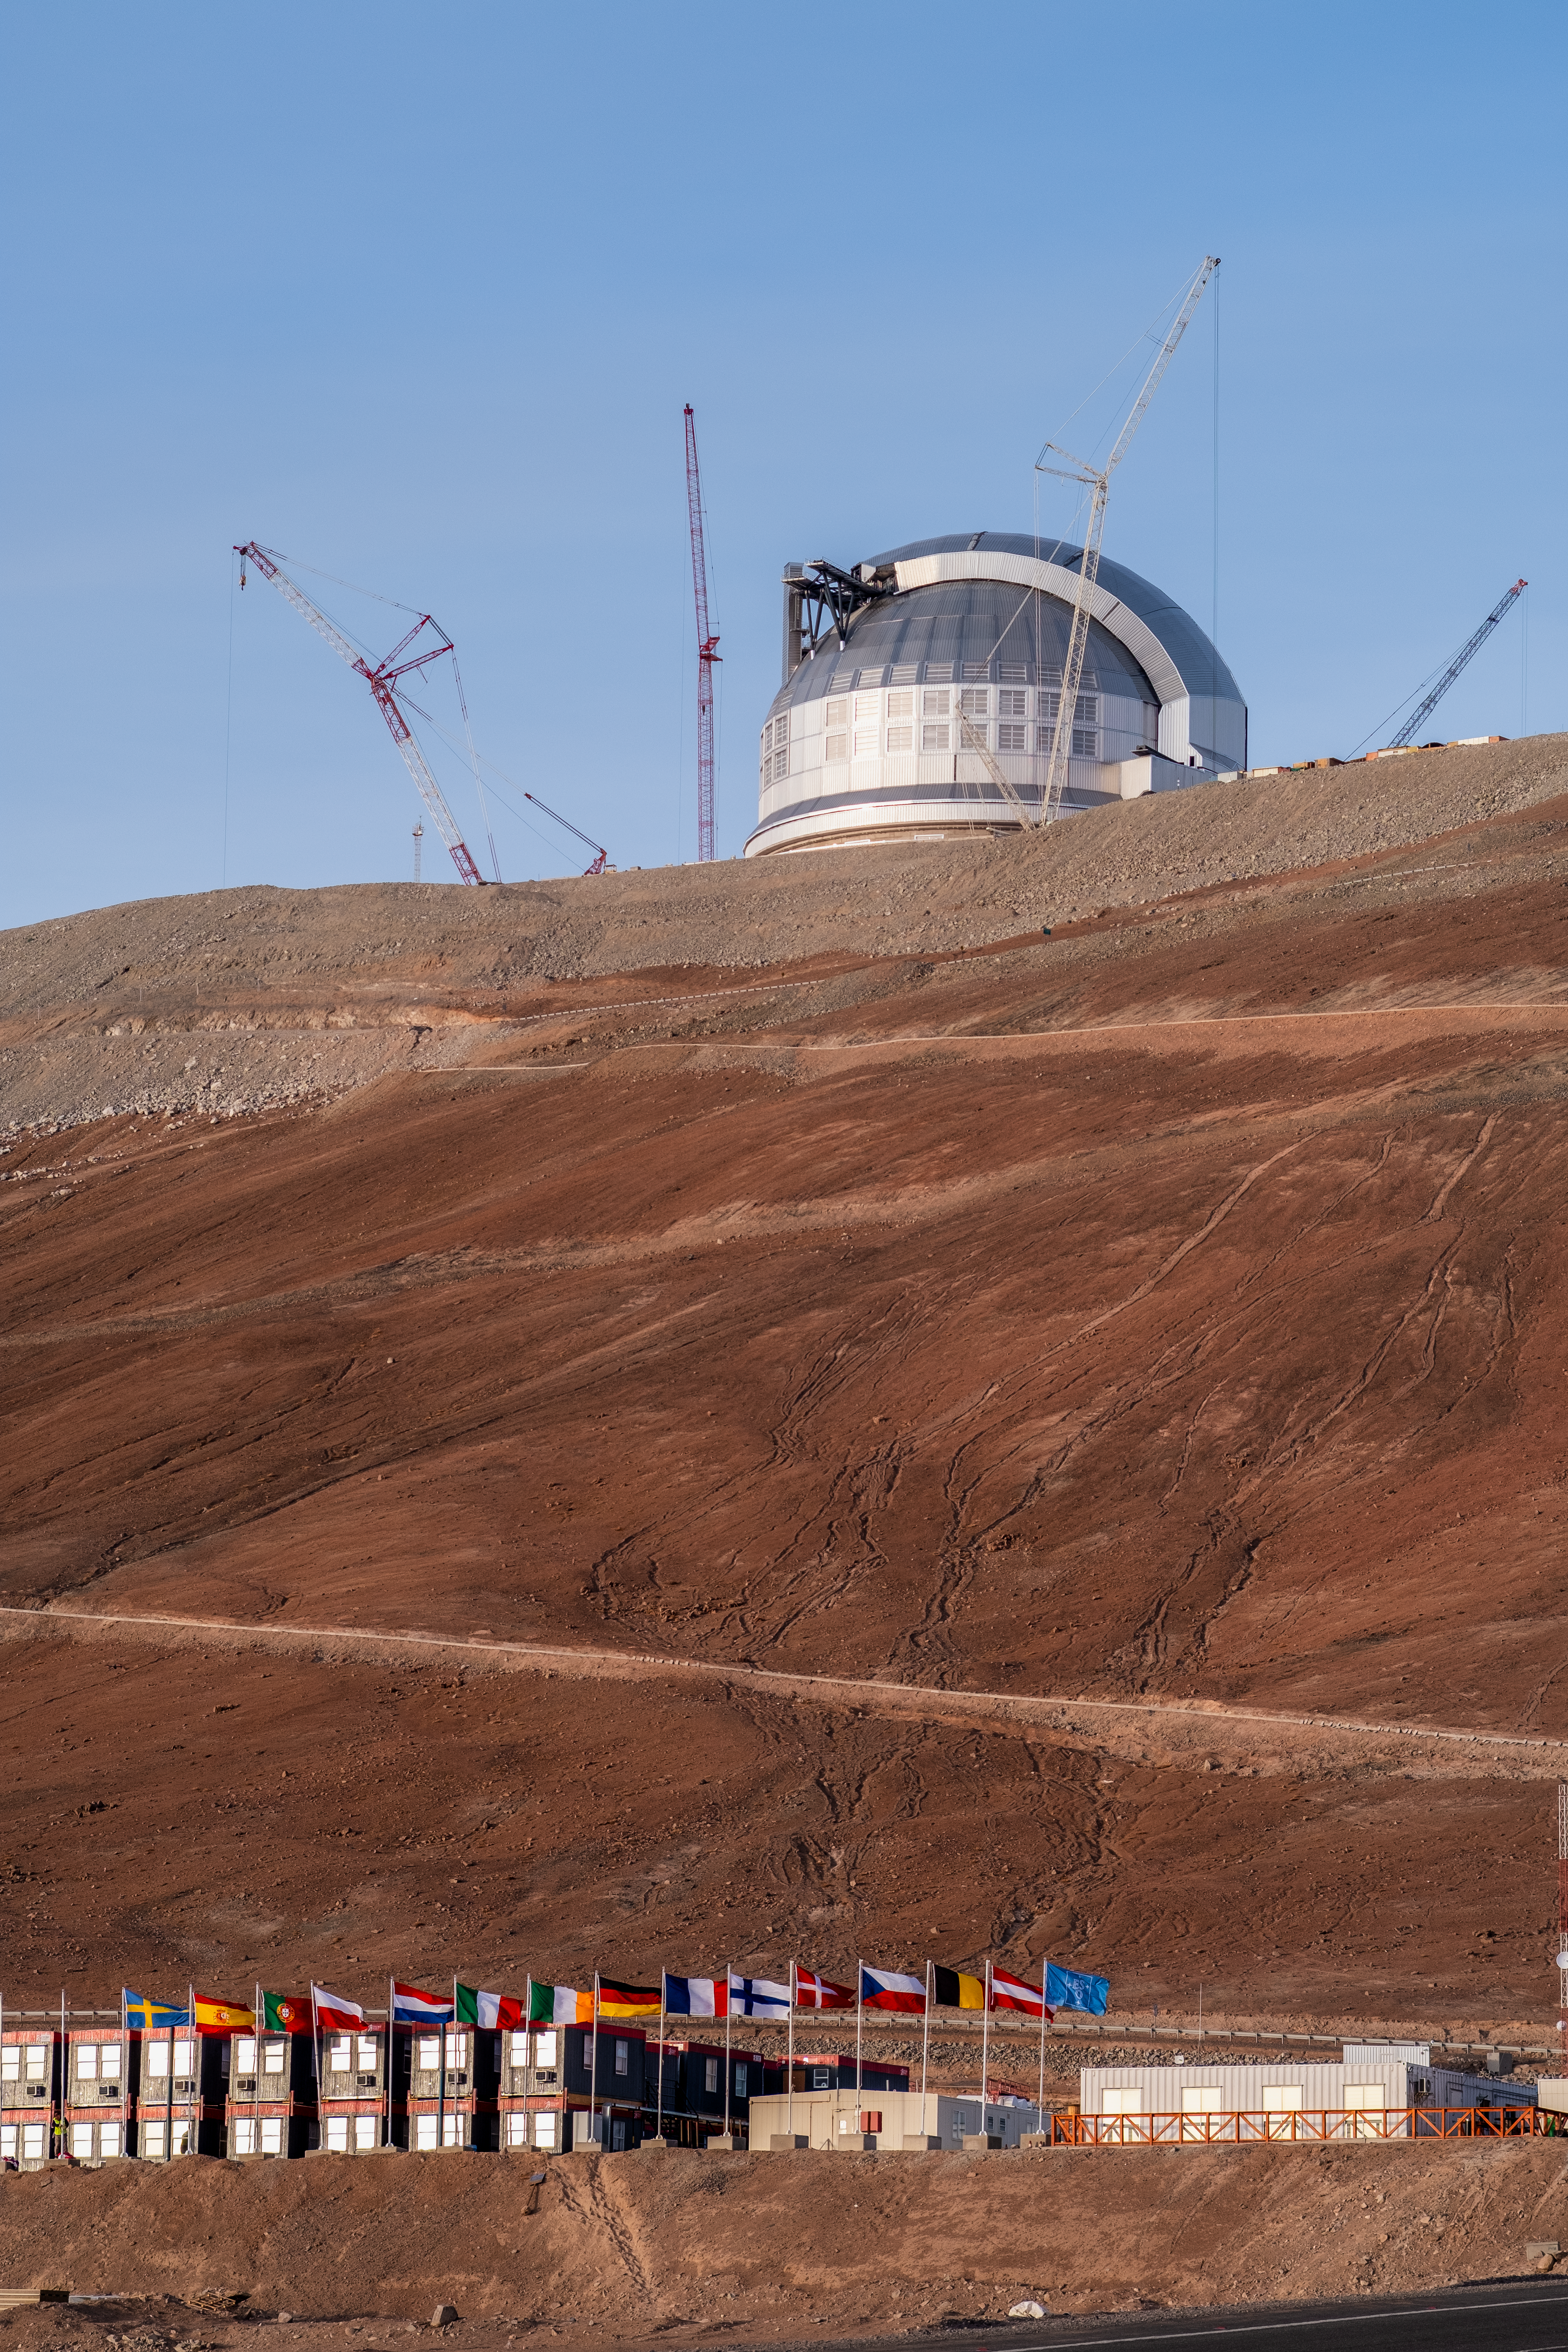

The home of ELT construction

ESO’s Extremely Large Telescope (ELT) looms just 320 metres above the ELT basecamp, where construction staff are staying during the build. The flags of ESO’s member state and of ESO’s partner countries Chile and Australia, visible at the basecamp, were up on the occasion of the ESO Council visit in June 2026.

Credit: ESO